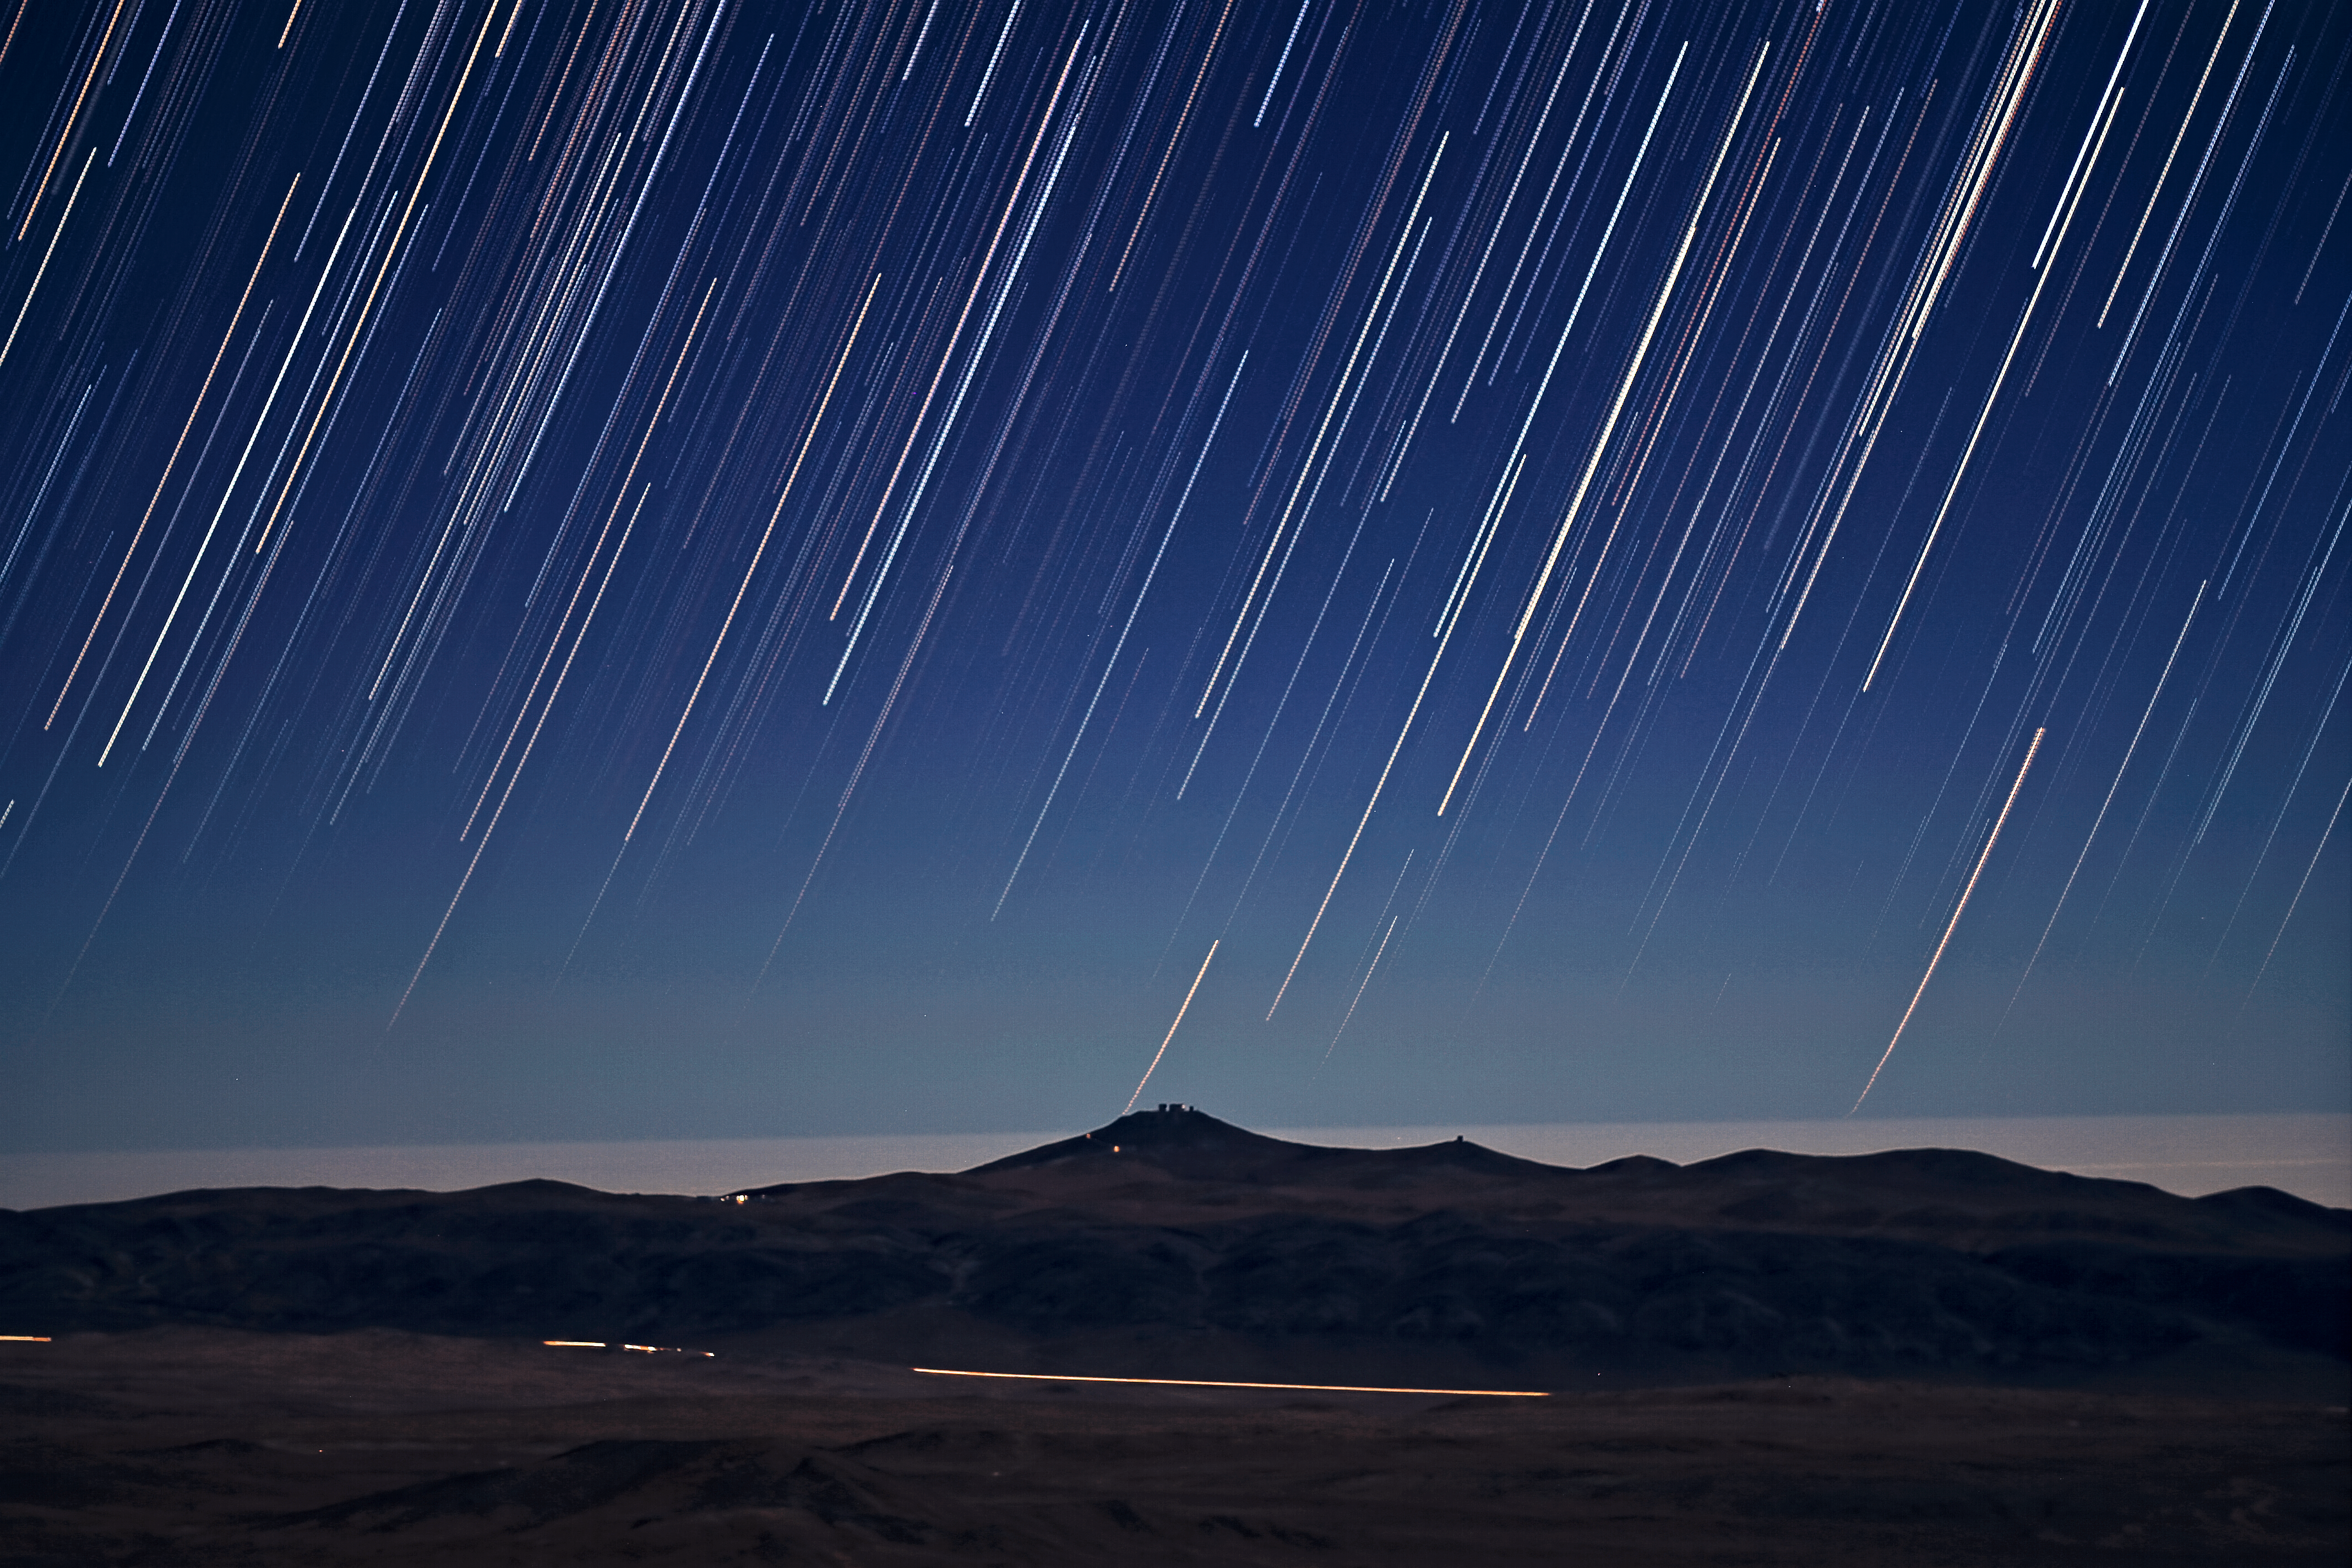

It's raining stars on Paranal

A Rain of stars with Cerro Paranal in the distance. This is an effect of long exposure shots, revealing the apparent movement of the night sky.

Credit: ESO